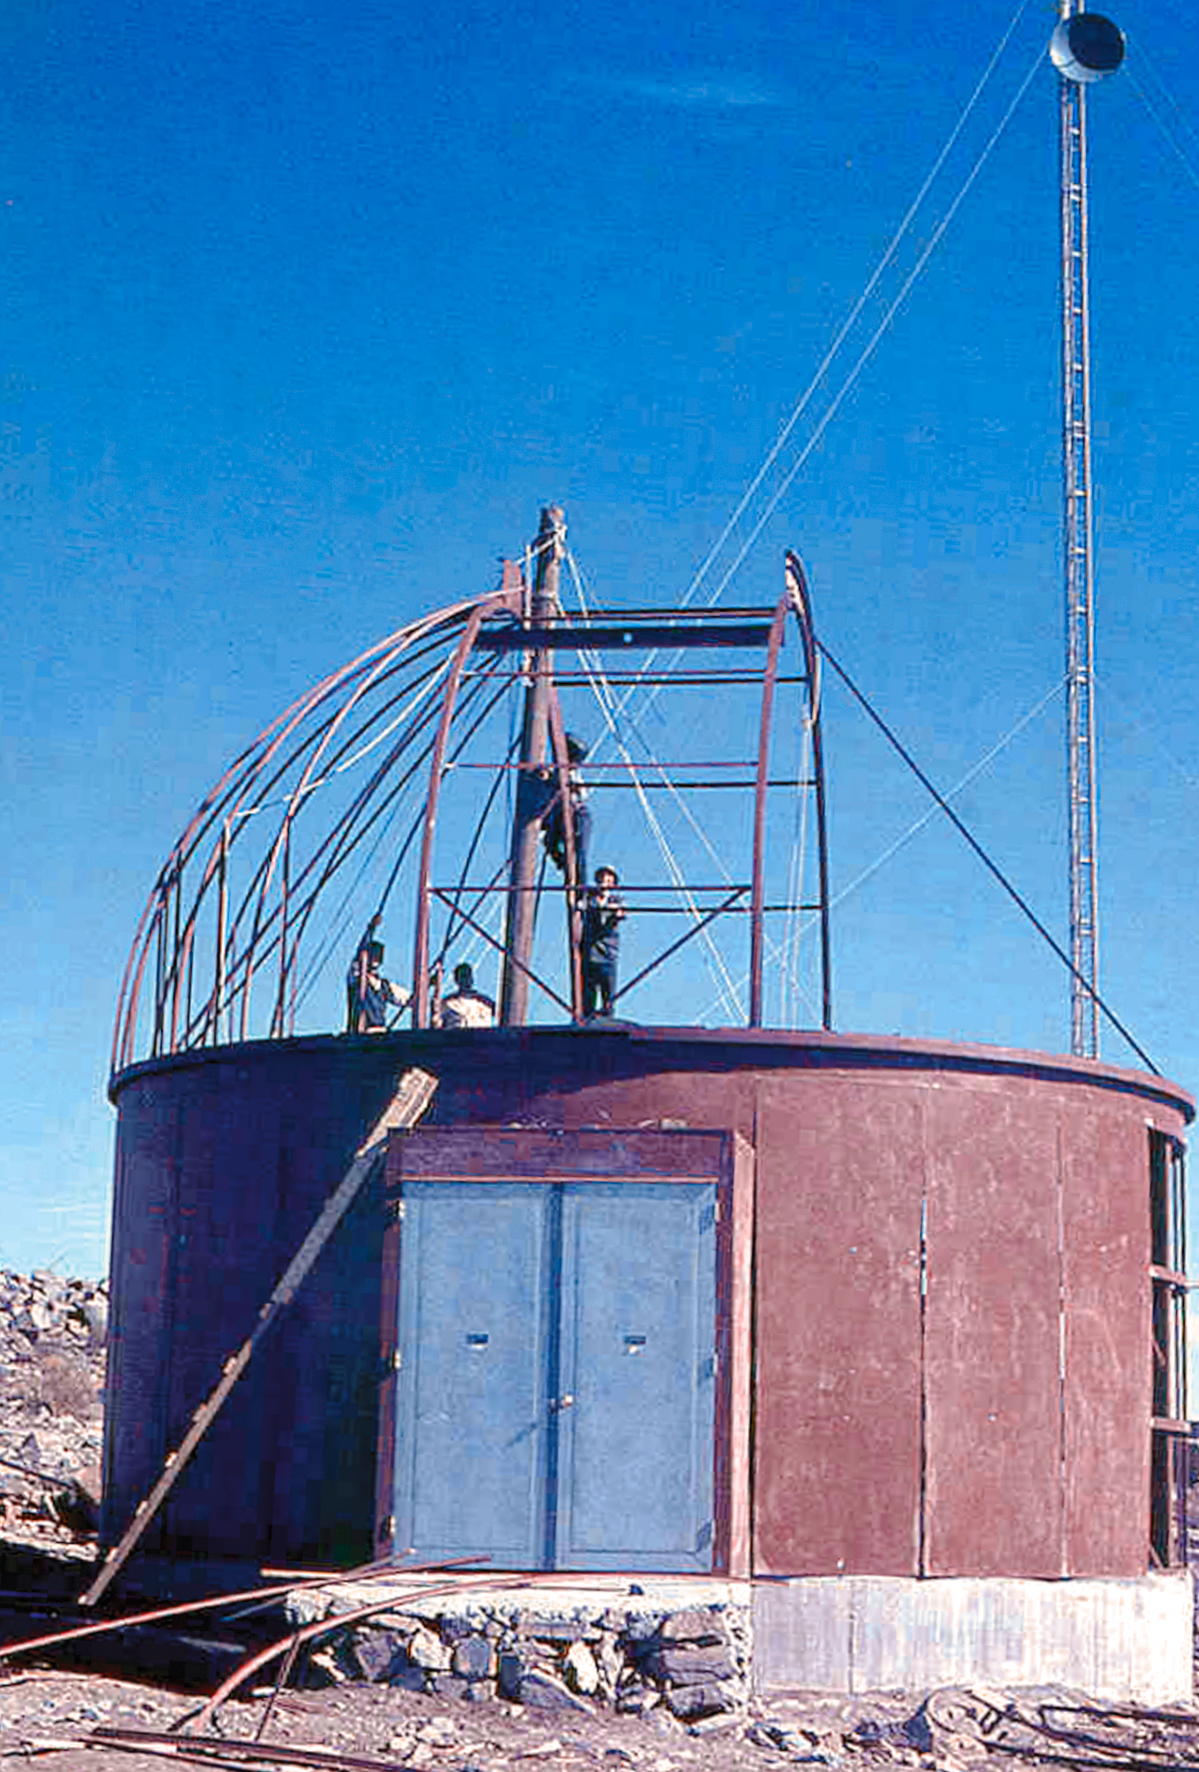

Assembling the ESO 1-metre telescope

Photo of the assembly of the pre-fabricated building for the ESO 1-metre telescope after its arrival at the new La Silla Observatory in Chile in the late 1960’s. The La Silla Observatory has since become one of the premier ground-based observatories in the world.

Credit: ESO/J.Doornenbal